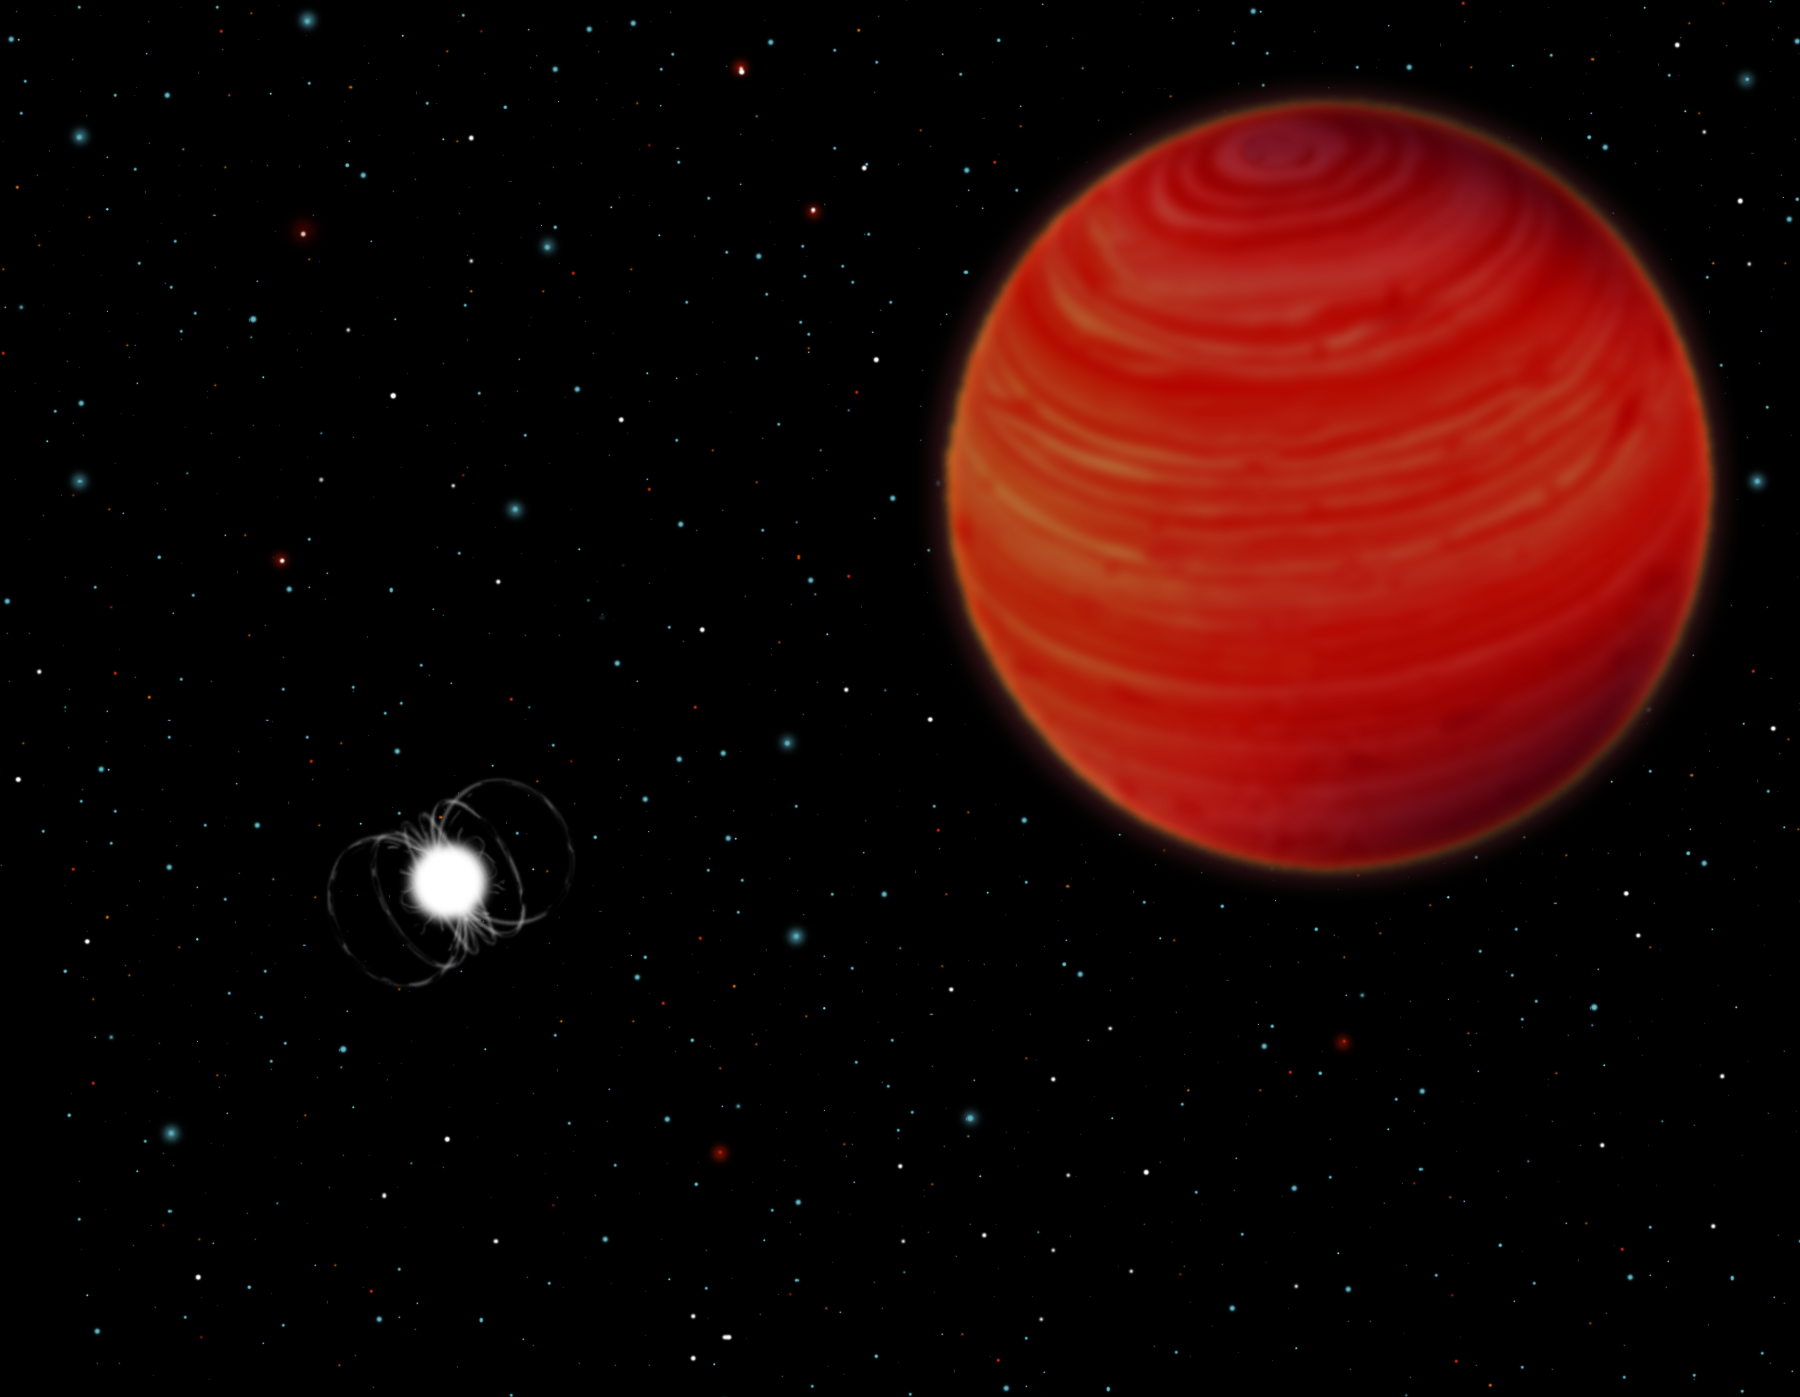

EF Eridanus - A Snapshot

A close-up view of the EF Eridanus system as it might appear today given that most of the radiation emitted by the system is in the infrared part of the specrum and not visible to the human eye.

Credit: Gemini Observatory/NSF/AURA/J. Lomberg